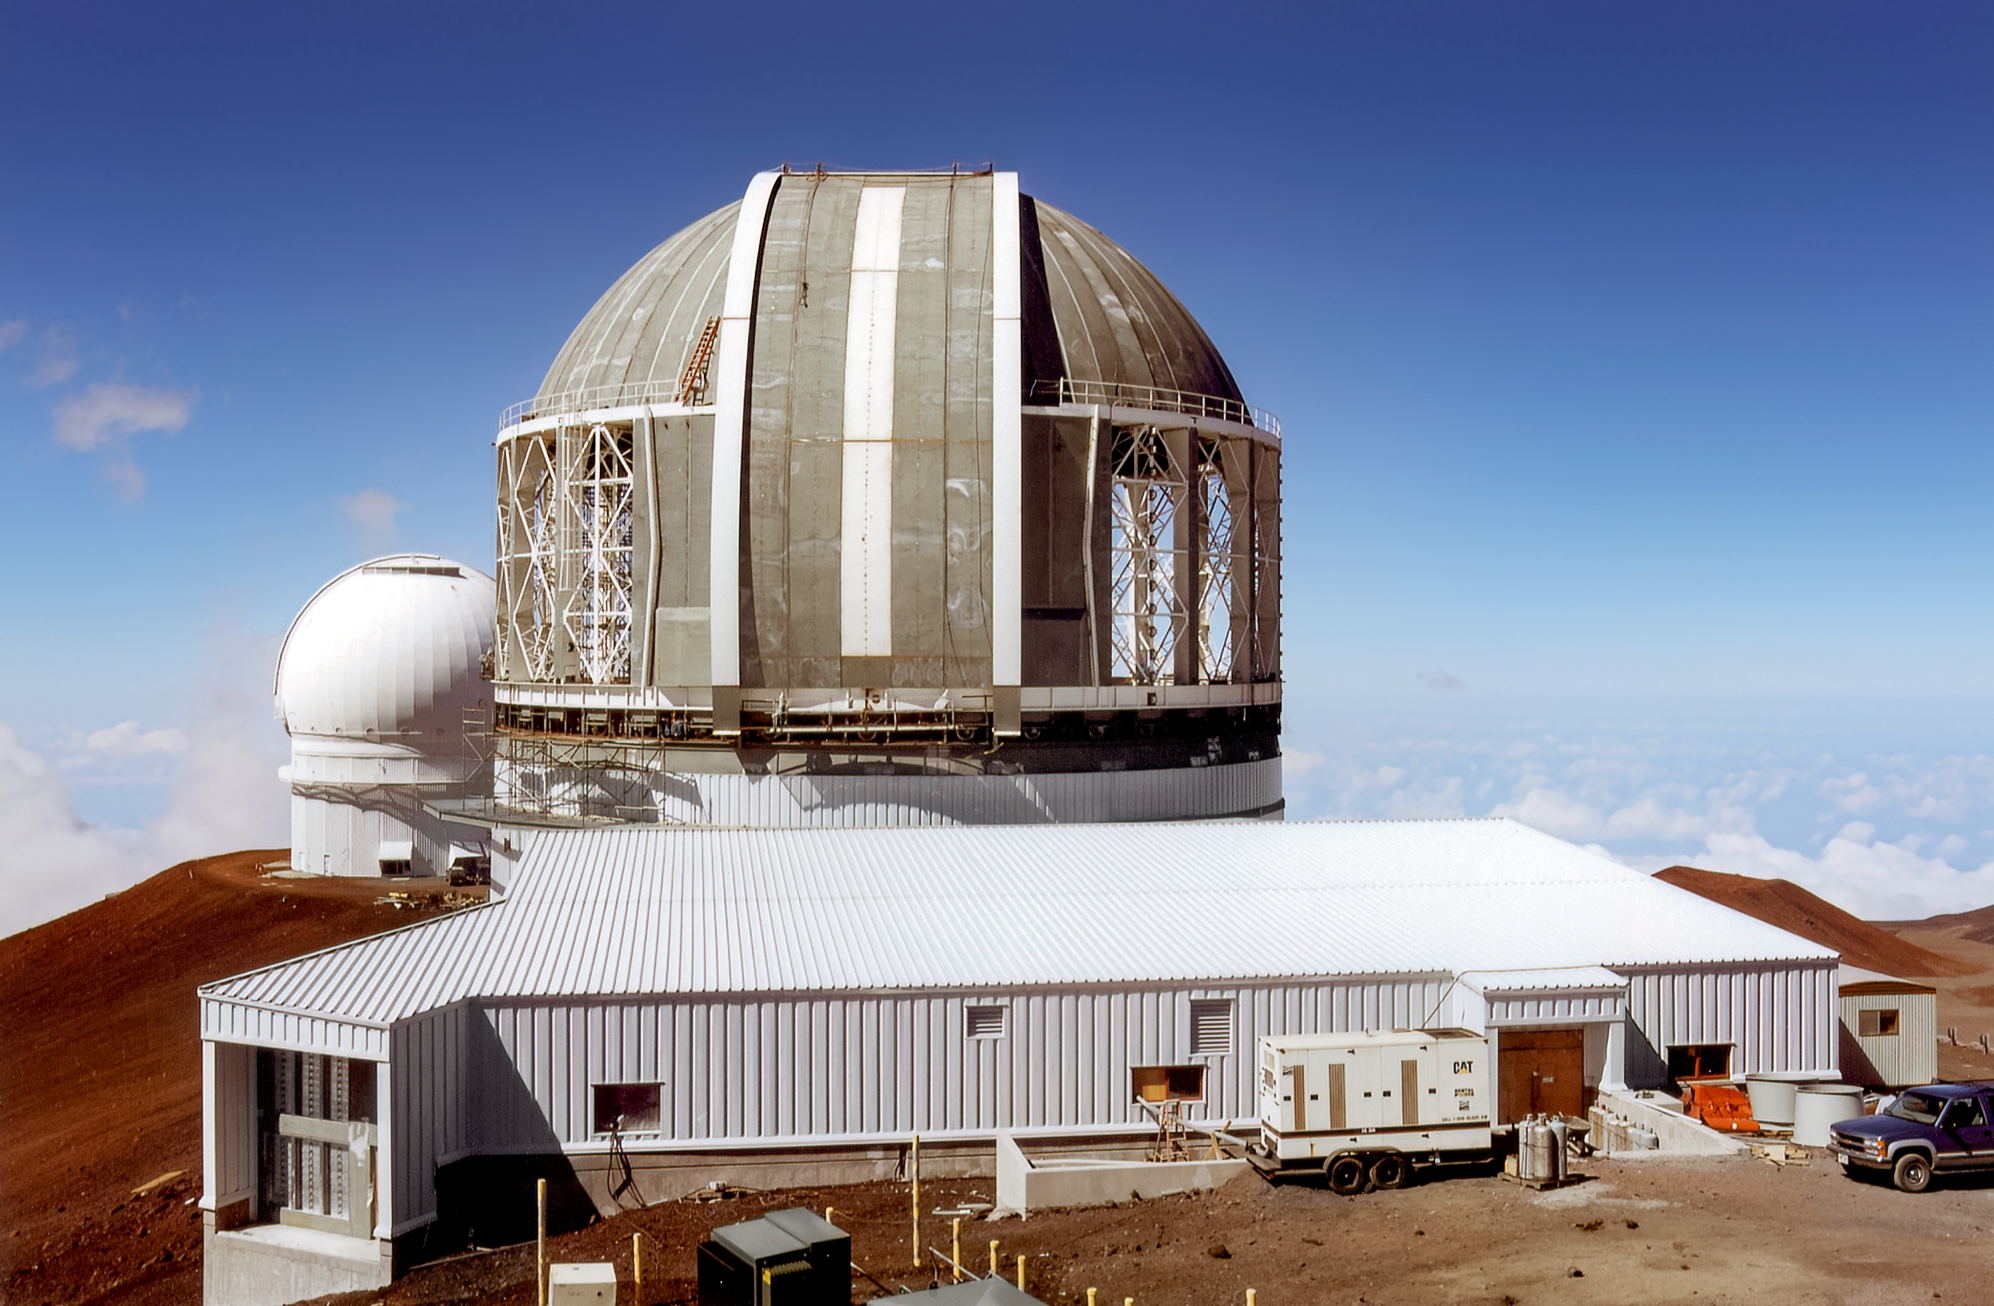

Gemini North under Construction

Gemini North under construction on Maunakea in 1997.

Credit: International Gemini Observatory/NOIRLab/NSF/AURA